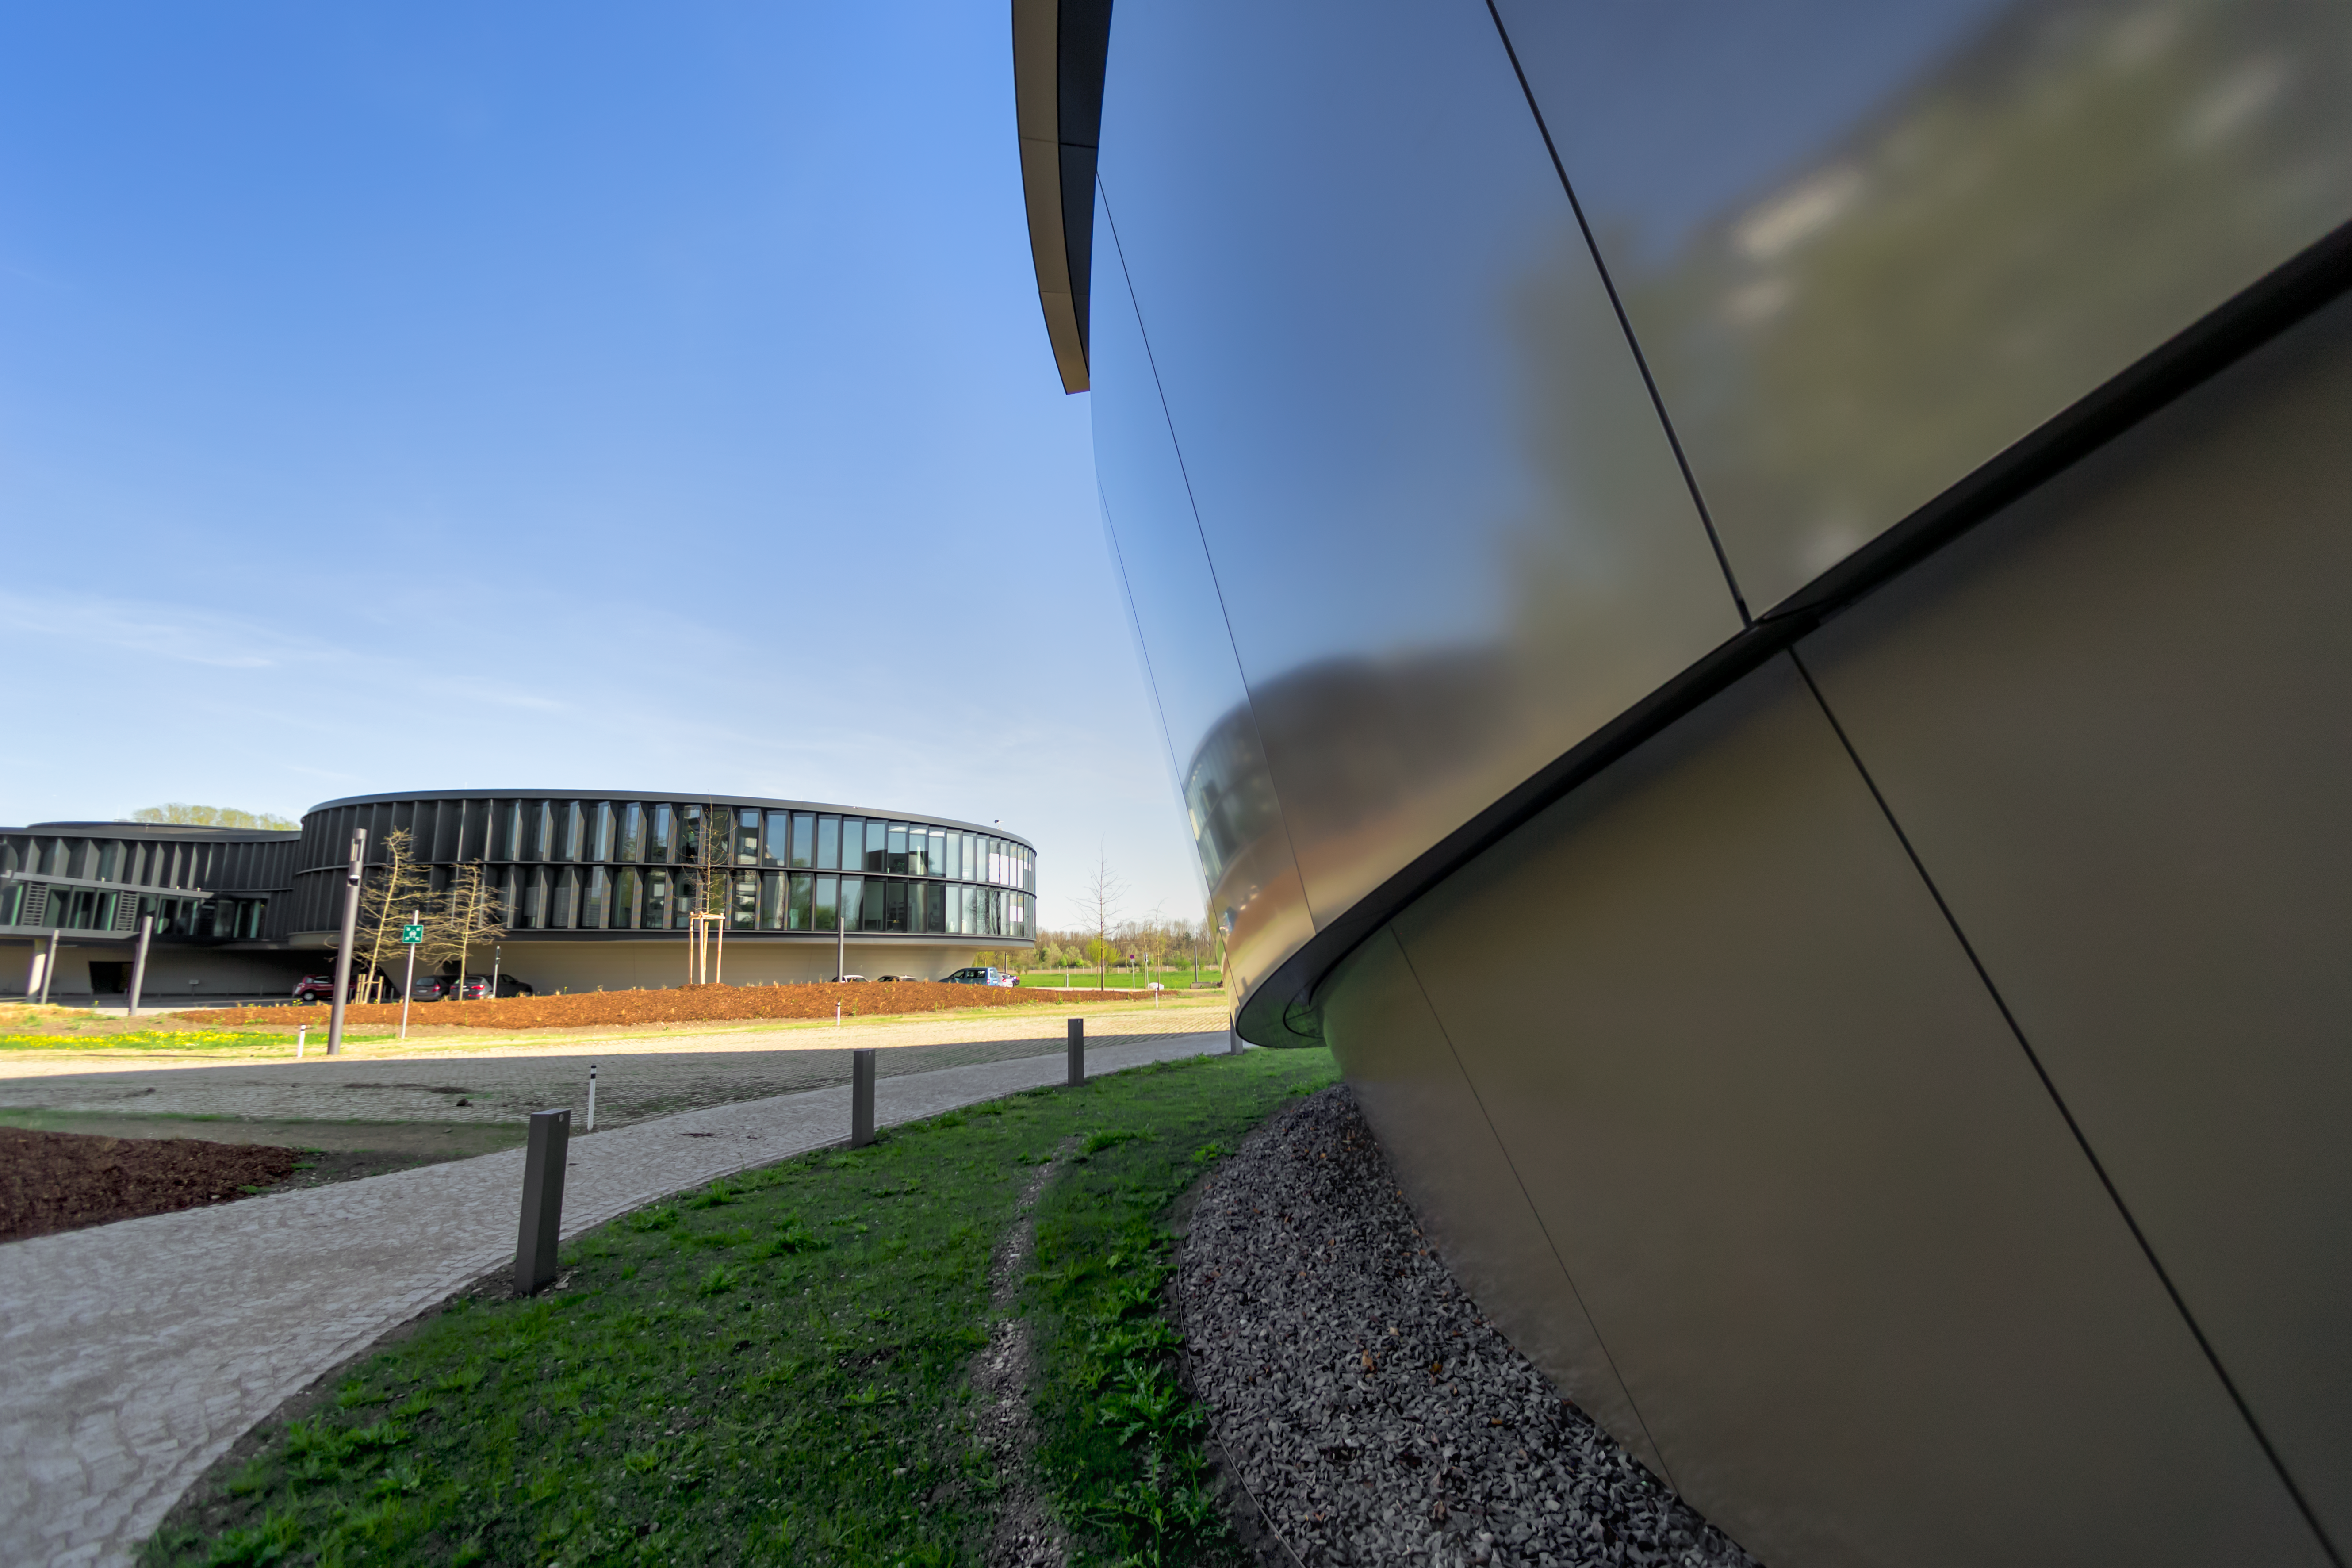

Beneath a Supernova

This images shows the ESO Headquarters in Garching bei München, as viewed from the ESO Supernova Planetarium & Visitor Centre, a cutting-edge free astronomy centre for the public.

The golden panels in the upper portion of this image sheath the outside of the ESO Supernova's, with no two panels being exactly the same shape or size. This is just one aspect of the remarkable design of the building, which is intended to resemble a close double-star system with one star transferring mass to its companion.

Credit: ESO/P. Horálek